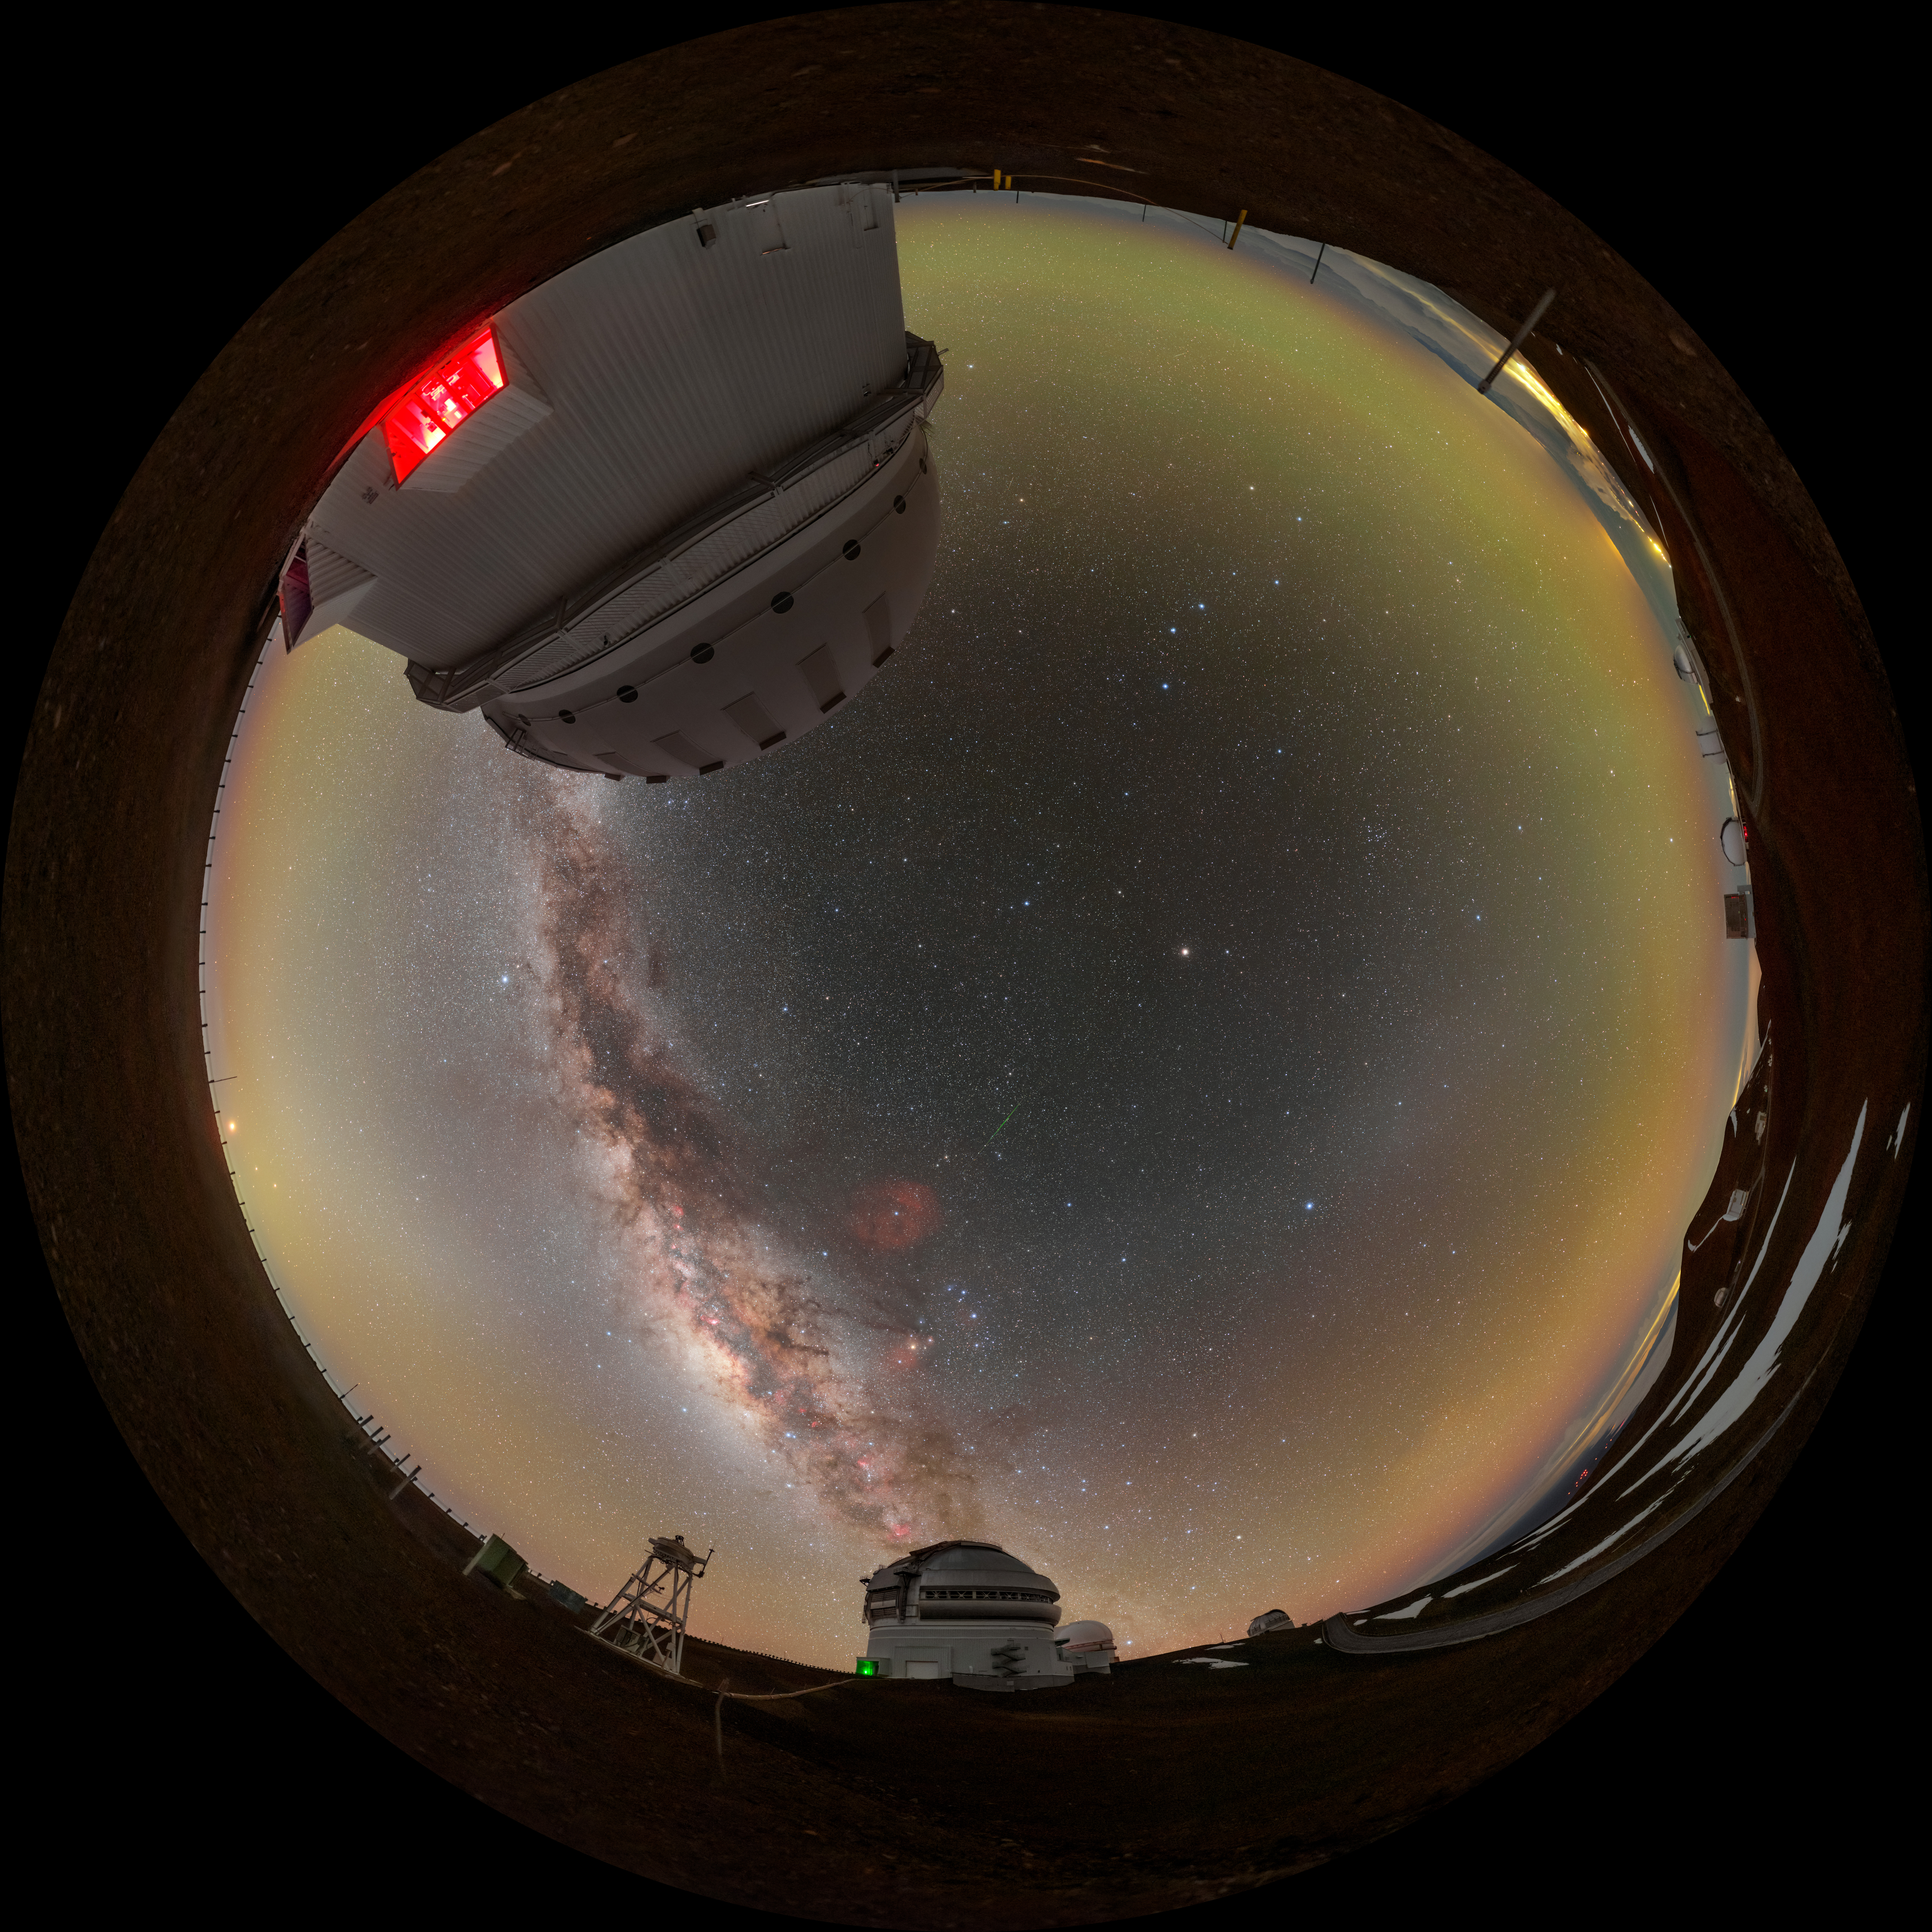

Gemini North Under a Blanket of Airglow Fulldome

The Milky Way shares the stage with a luminous bubble of green and orange airglow in this panoramic image of Gemini North, one half of the International Gemini Observatory, supported in part by the U.S. National Science Foundation (NSF) and operated by NSF NOIRLab. Gemini North (right) is accompanied here by the Canada-France-Hawai‘i Telescope (CFHT) (left). In this image, you could remove all of the stars, the brilliant stripe of the Milky Way, and the nearby city lights of Hilo, Hawai‘i (far left), and you would still be left with a picture that isn’t completely dark. This is thanks to the persistent light of airglow. Intersecting the Milky Way is another lucent phenomenon known as zodiacal light with the gegenschein to the right.

This photo was taken as part of the NOIRLab 2022 Photo Expedition to all the NOIRLab sites. Petr Horálek, the photographer, is a NOIRLab Audiovisual Ambassador. Another version of this photo was featured as an Image of the Week. You can also find it as an extended view version.

Credit: International Gemini Observatory/NOIRLab/NSF/AURA/P. Horálek (Institute of Physics in Opava)